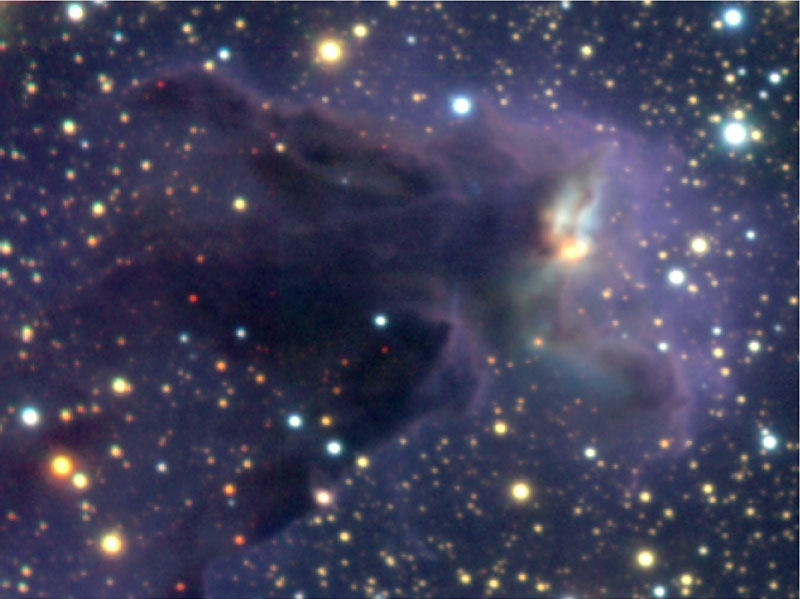

Head of column No. 1 in Eagle Nebula

Enlarged view of the head of the largest of the three main pillars, Column 1. The head is almost transparent around the edges at near-infrared wavelengths, but there is still a substantial opaque core which even these near-infrared VLT observations cannot penetrate. The complex bluish nebulosity bisected by a dark lane near the tip is being lit up by the bright yellow star just below it, which appears to be very young and rather massive. Several of the much fainter stars to the right of and below this source are found to be associated with EGGs seen in the Hubble image, and these all have much lower masses. Finally, there is a faint streak of blue light emanating from from the tip of EGG 23, one of the darkest parts of Column 1, ending in a blue blob further north. An equal distance to the south of the EGG and off the head, there is another curving blue nebulosity. These features are also seen in the Hubble image, and may be part of a Herbig-Haro jet coming from a young star buried deeply in EGG 23 and invisible in this image.

Technical information: The region shown measures 1.9 x 2.8 light-years (0.6 x 0.9 pc). The intensity scalings have been adjusted to better show the young stars embedded in the head of each column. North is up and East left.

Credit: ESO/M.McCaughrean & M.Andersen (AIP)